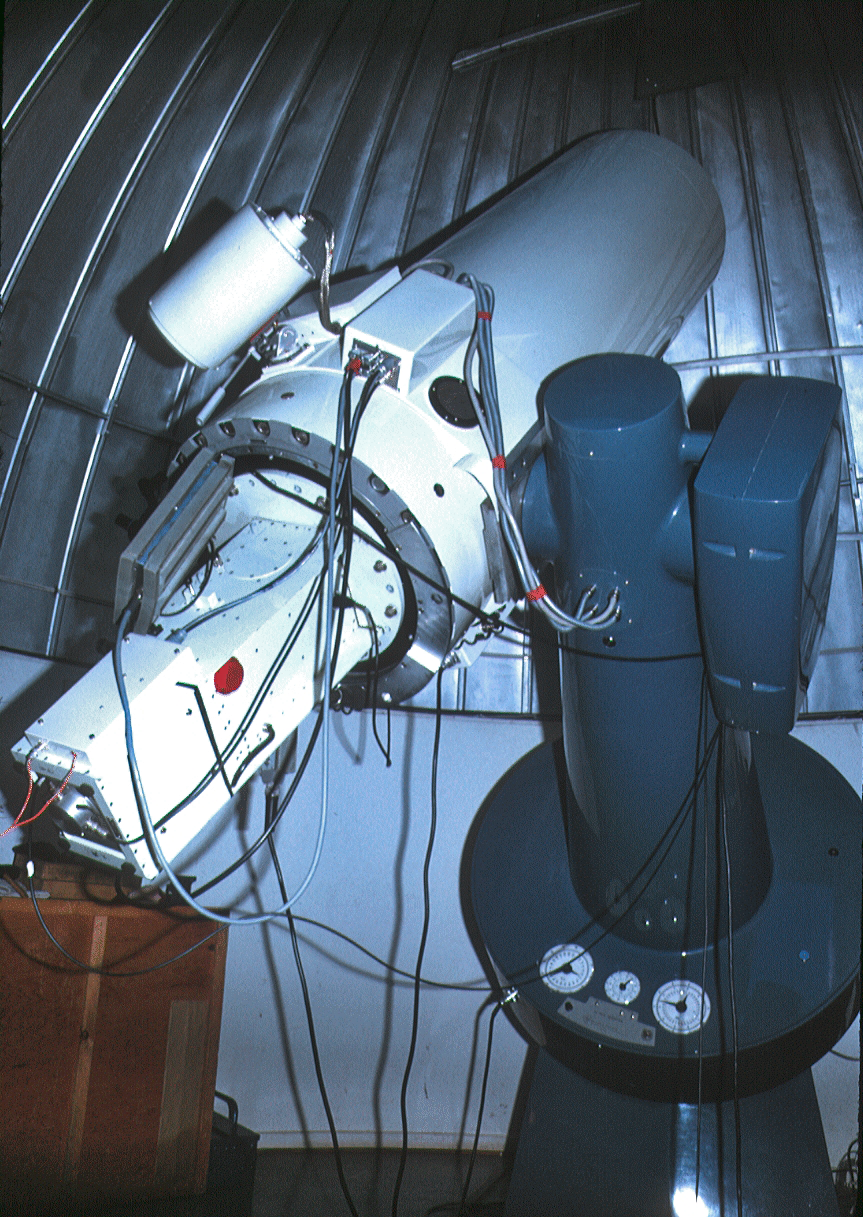

Bochum 0.61-metre telescope

The Bochum 0.61-metre telescope at La Silla.

Credit: ESO/C. Sterken